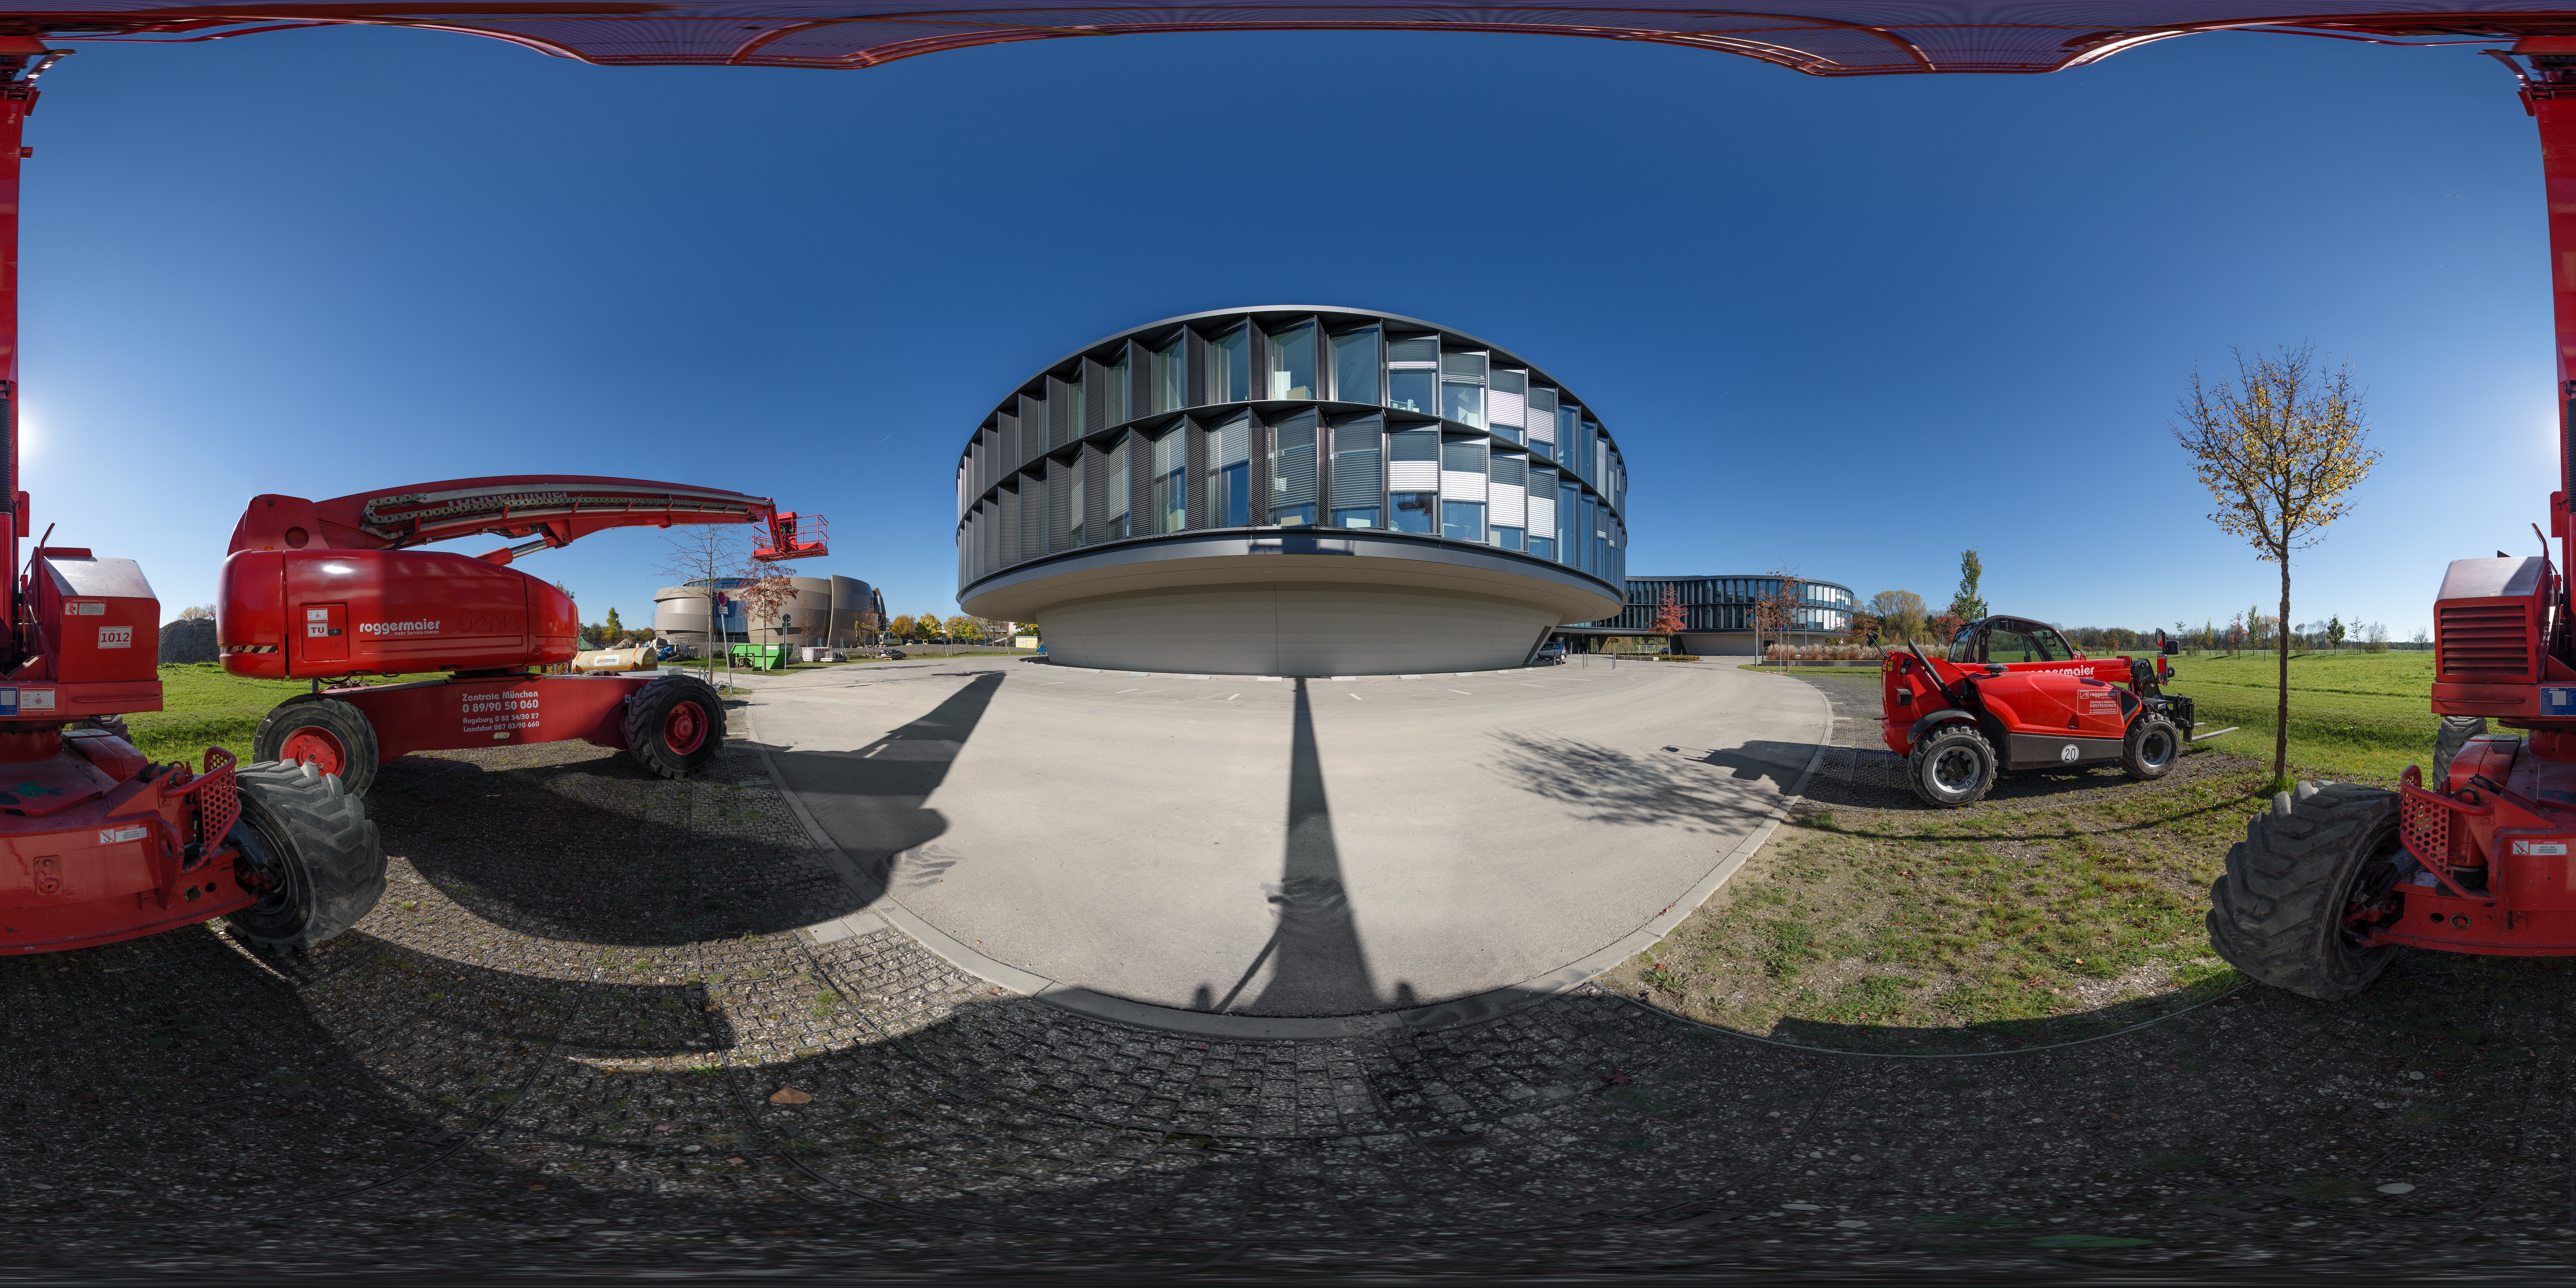

New building and cranes at ESO Headquarters

ESO Headquarters in Garching bed München, Germany, was expanded in 2013 to include two new buildings. The newest expansion to the site is the ESO Supernova Planetarium & Visitor Centre, which was under construction at the time of this photo.

Credit: ESO/P. Horálek